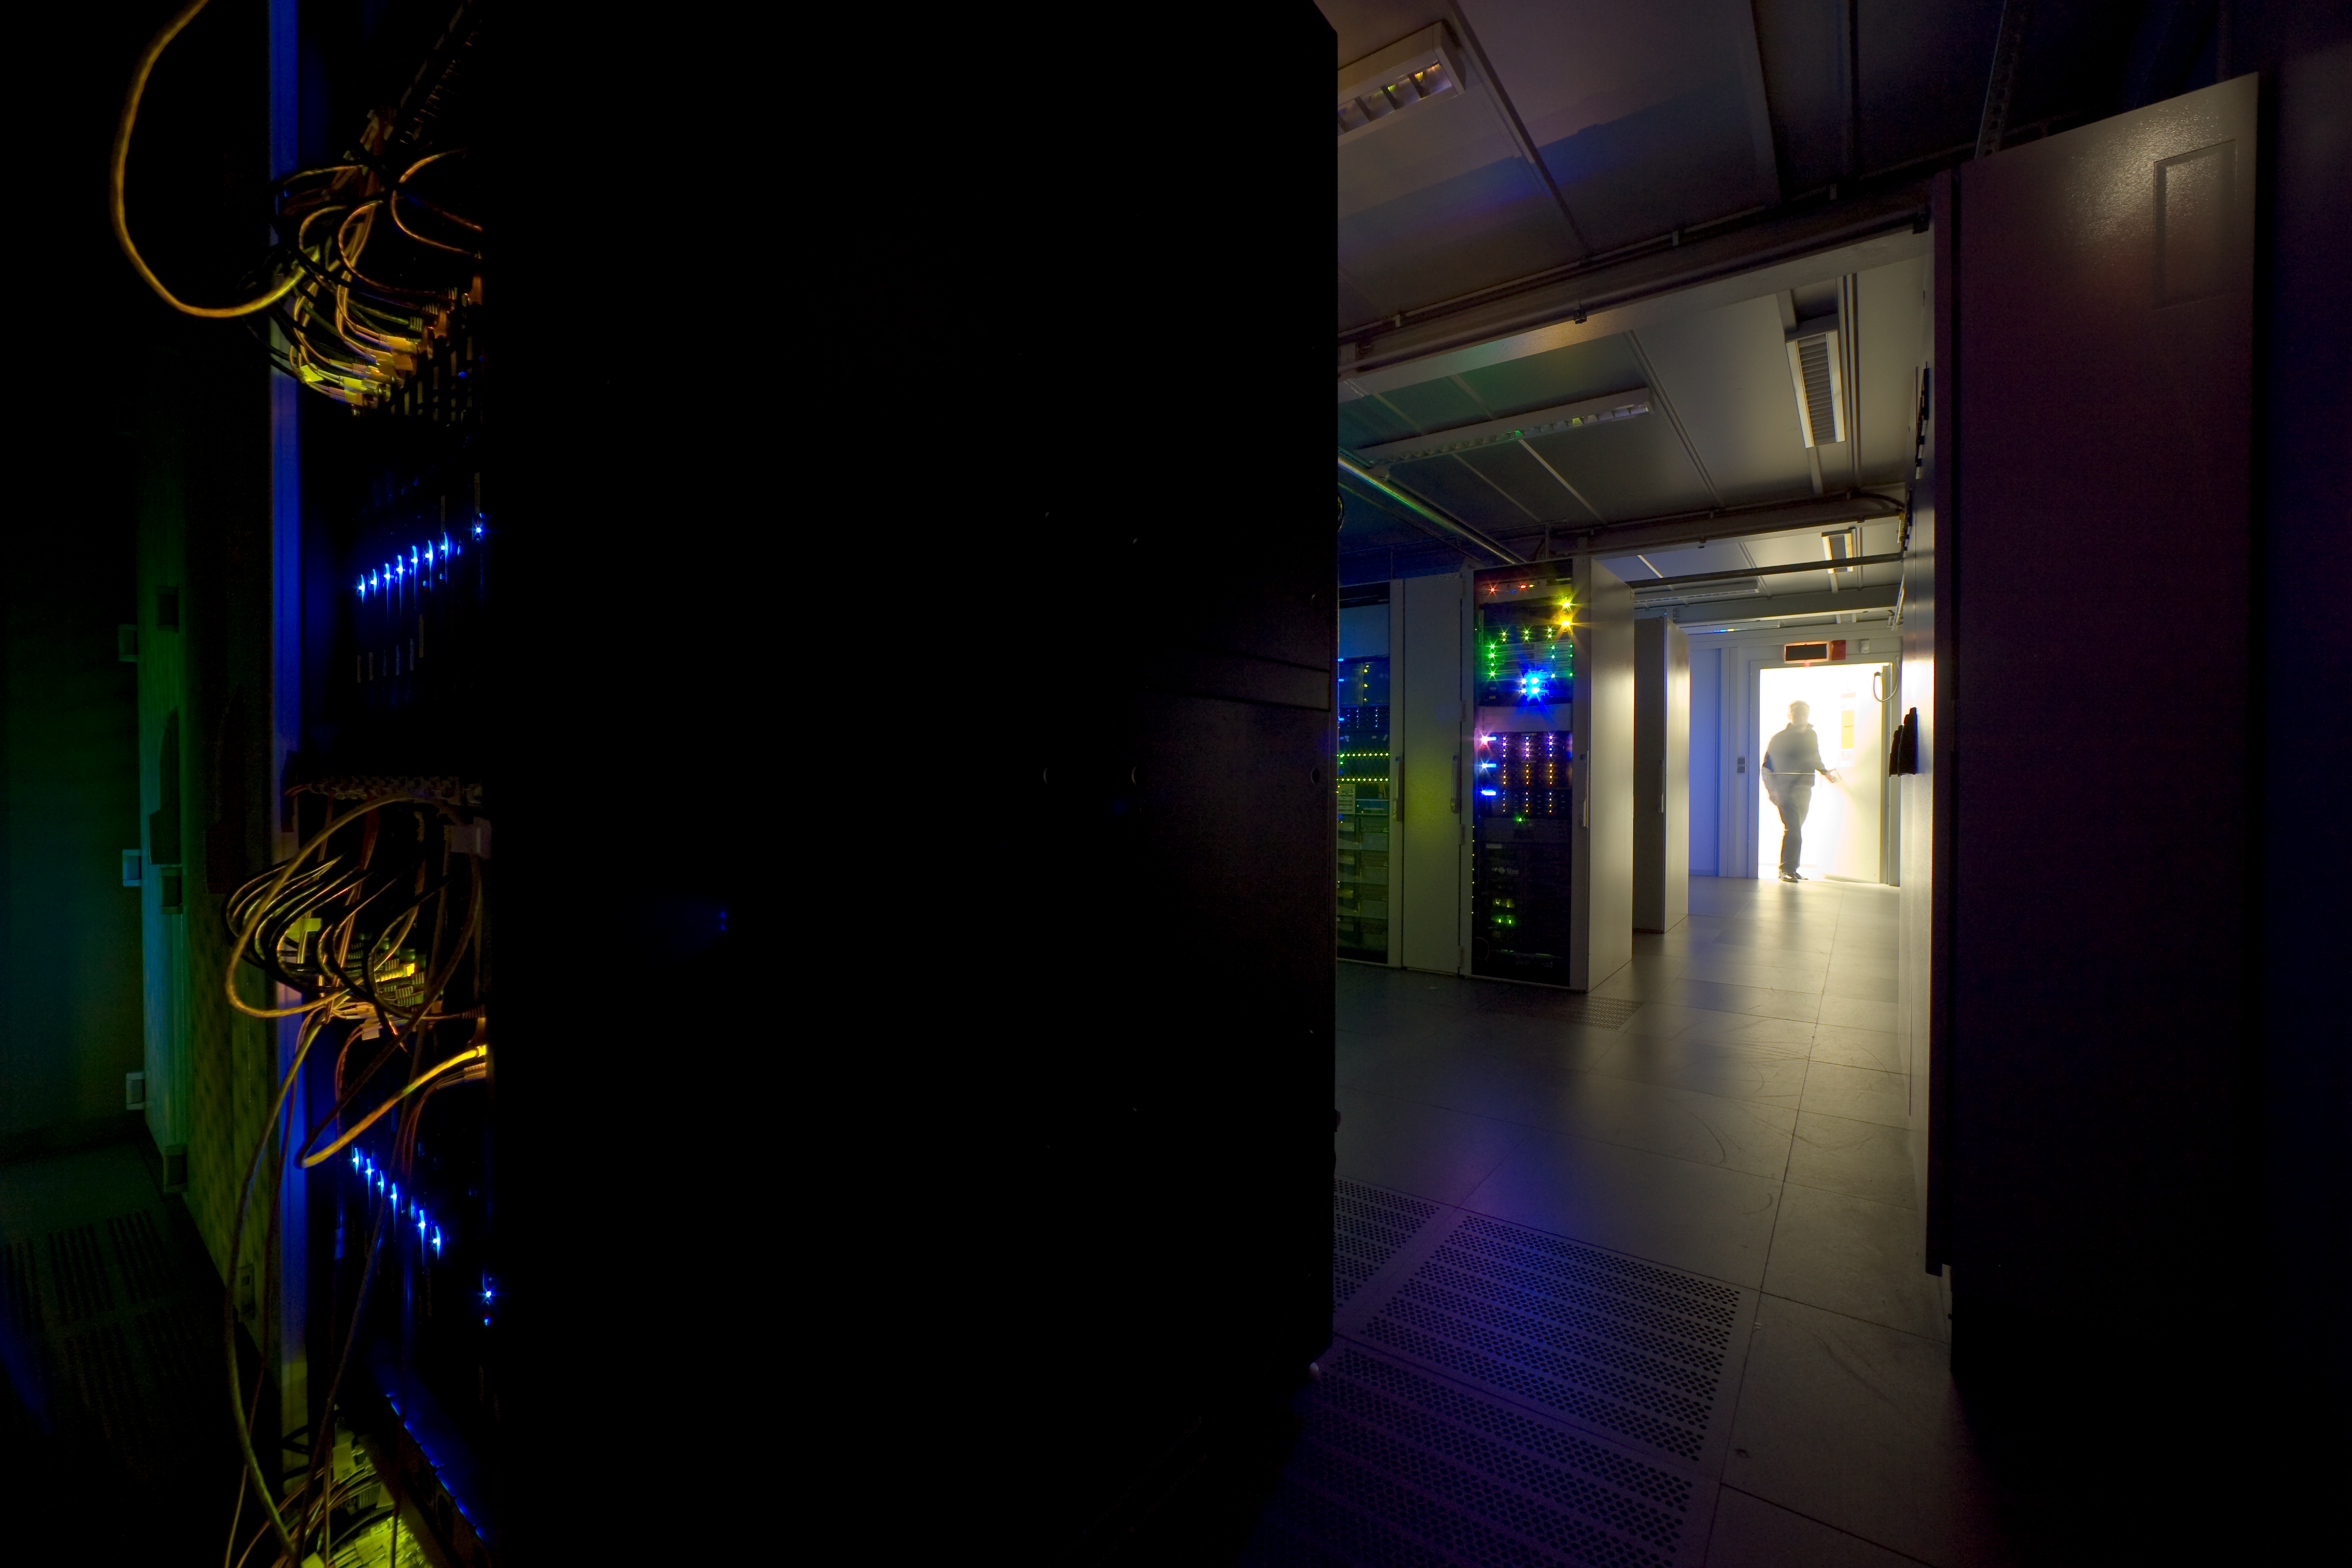

ESO data center

The ESO data center collects all the data ever produced by the VLT, most of the digital data produced on La Silla, and also those acquired with the Hubble Space Telescope, and makes them available to the astronomers. When this photo was taken, it contained about 70TB, but this volume is expected to grow dramatically when the large field survey telescopes will enter in operation late 2008.

Credit: ESO